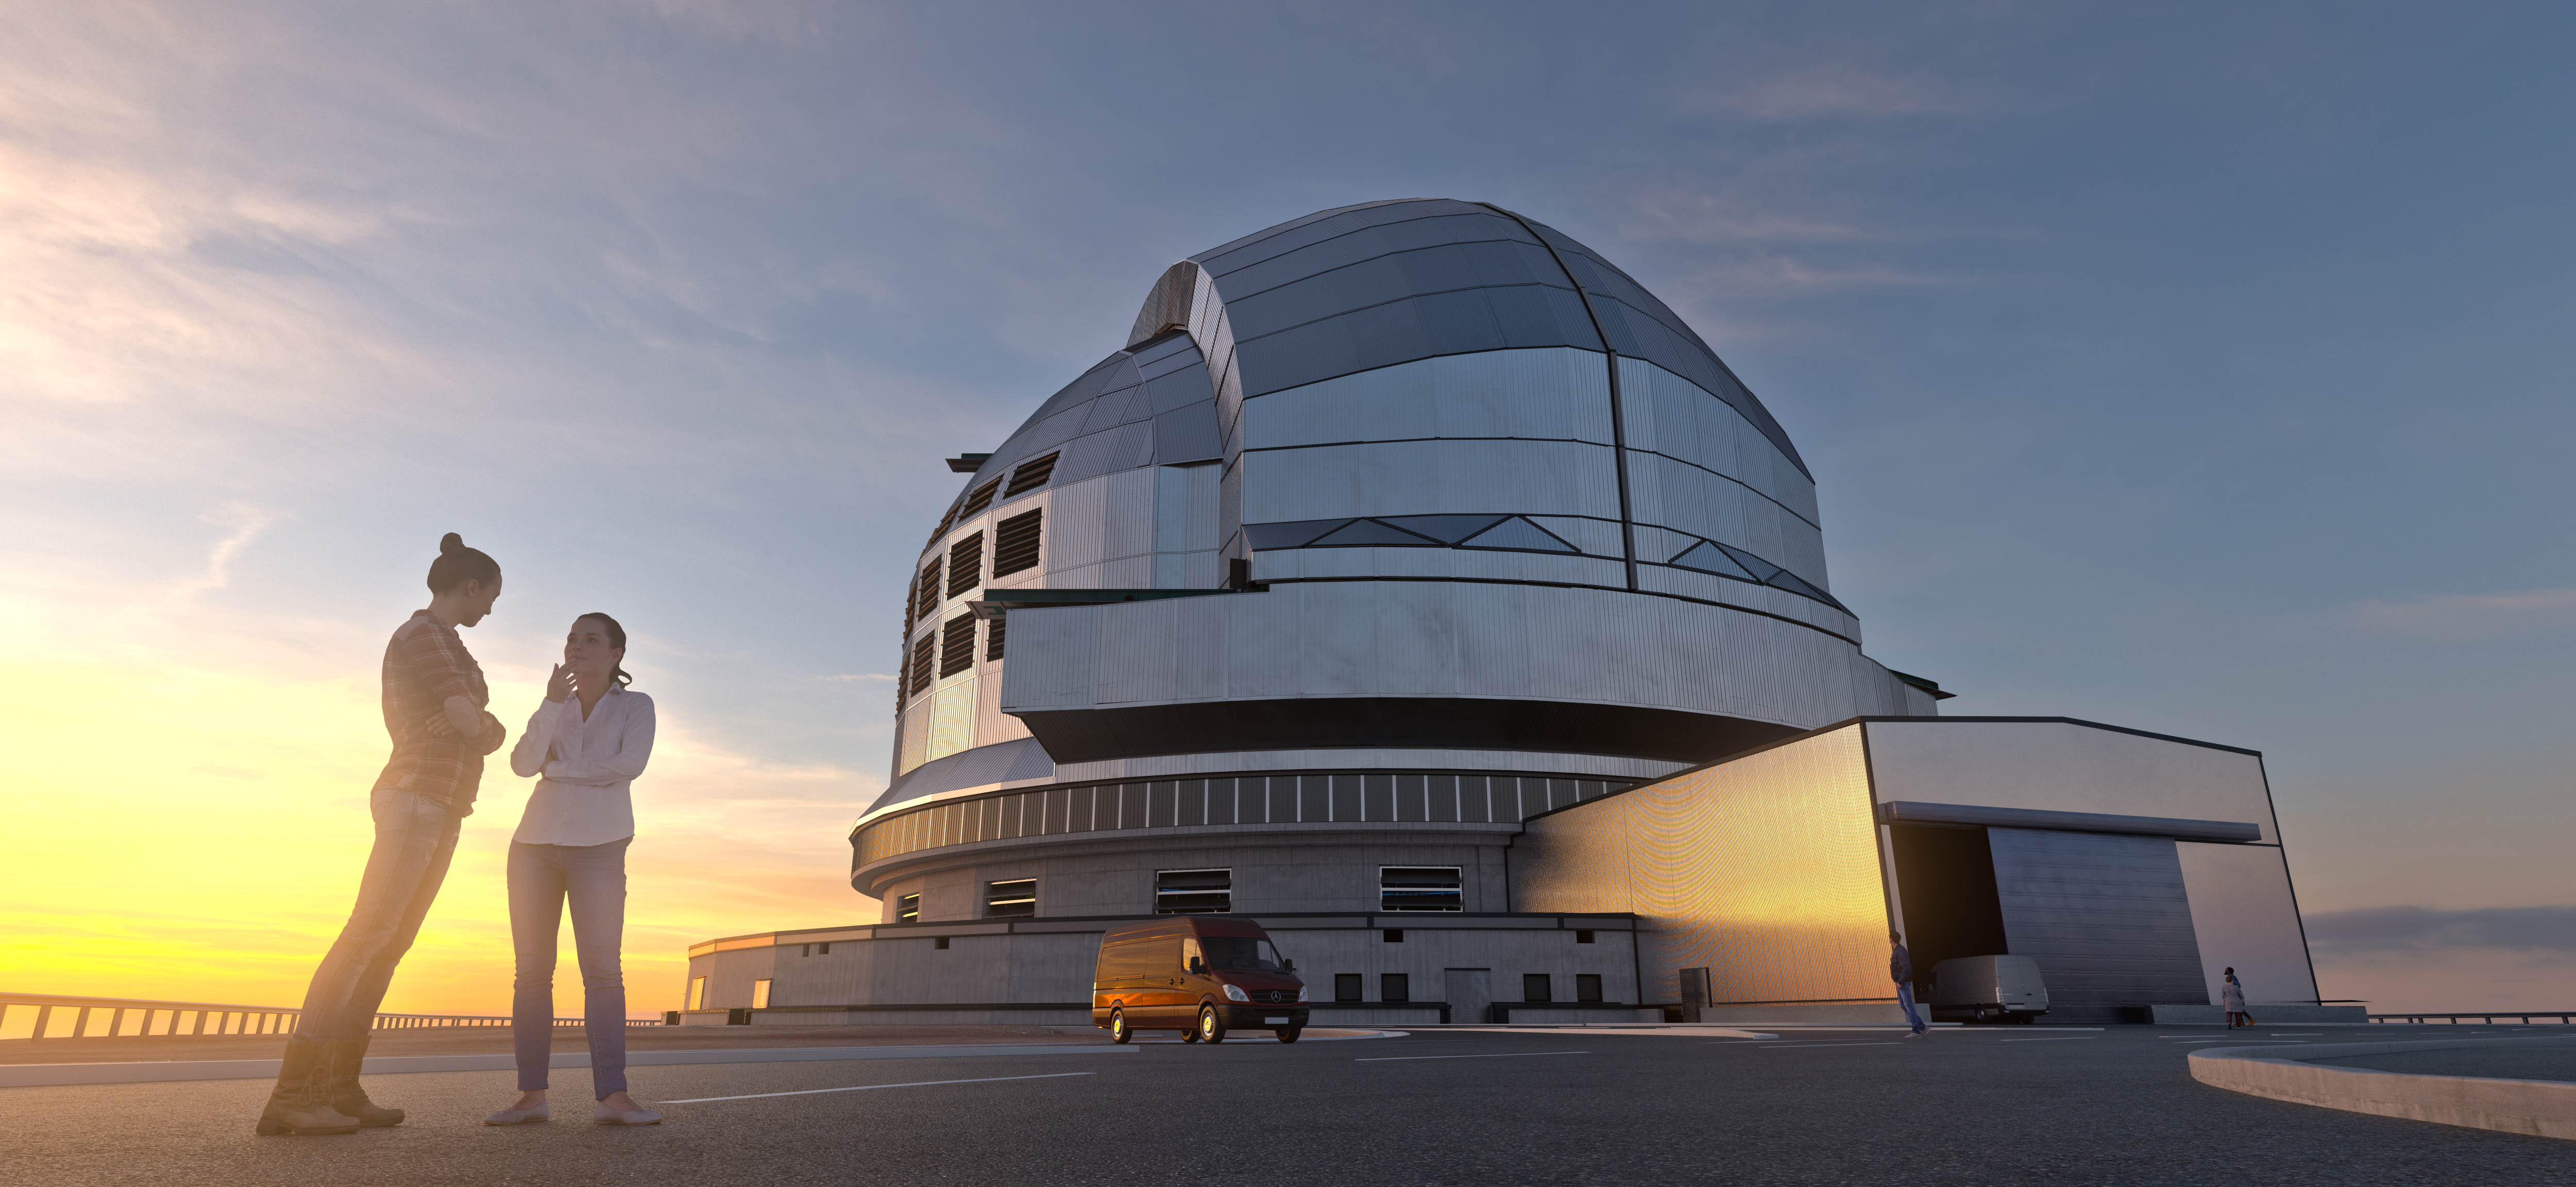

A dazzling new future

In the mid-2020s, the Extremely Large Telescope (ELT) will become the world's largest mirrored telescope when it finally sees first light with its enormous 39-meter main mirror. On-site construction began in 2014 on top of Cerro Armazones in Chile. The dome required to house this massive telescope will reach 78 meters in height and 85 metres across, with a planned weight of over 5000 tons. While still in its design stage, this 3D rendering shows the planned design of the ELT's dome. The two large sliding doors stretching across the top of the dome will open synchronously at night, allowing the telescope to gaze deeply into our Universe.

Credit: ESO